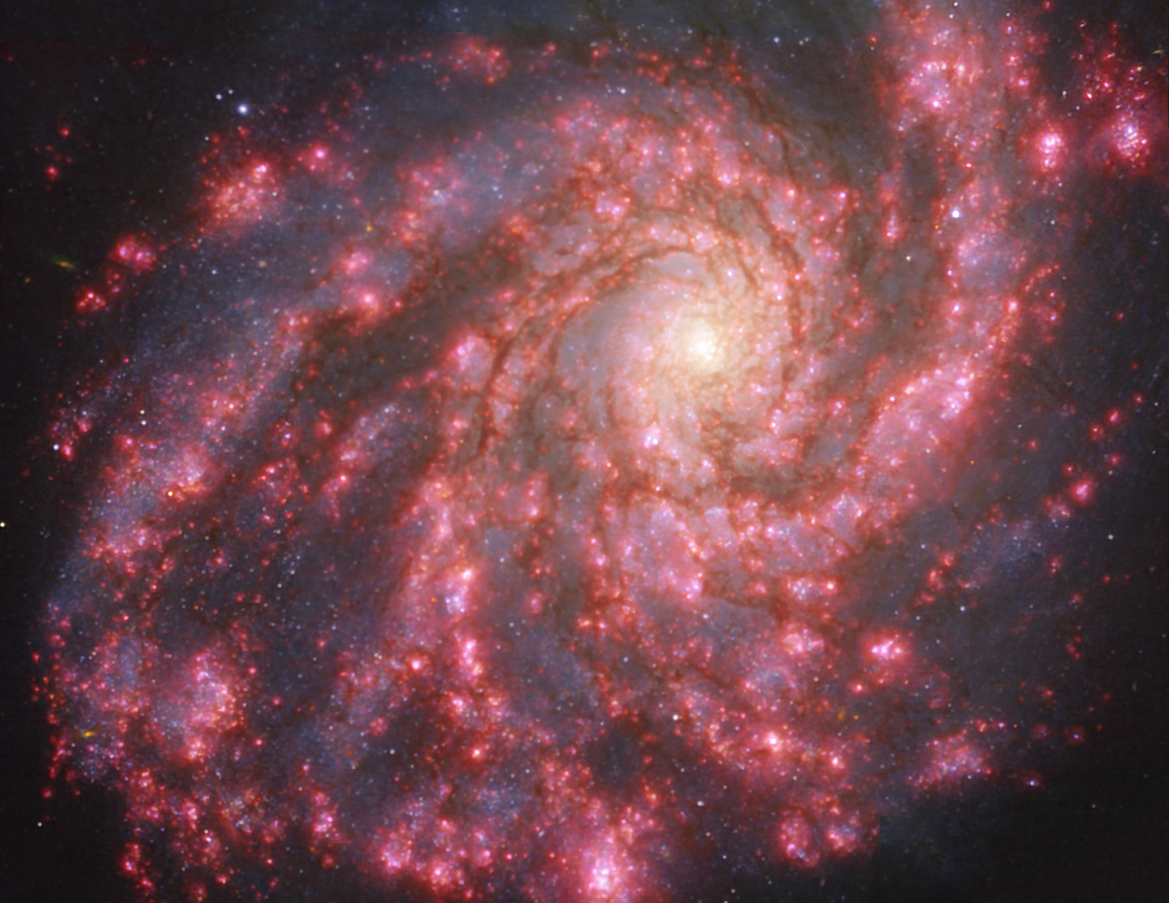

Warm gas clouds and stars in NGC 4254 mapped with MUSE on ESO’s VLT

This image of the nearby galaxy NGC 4254 was taken with the Multi-Unit Spectroscopic Explorer (MUSE) on ESO’s Very Large Telescope (VLT). The bright reddish glows map warm clouds of hydrogen (Hα), marking the presence of newly born stars, while the bluish regions (a combination of green, red and infrared filters) reveal the distribution of slightly older stars.

NGC 4254 is a grand-design spiral galaxy located approximately 45 million light-years from Earth in the constellation Coma Berenices.

The images were taken as part of the Physics at High Angular resolution in Nearby GalaxieS (PHANGS) project, which is making high-resolution observations of nearby galaxies with telescopes operating across the electromagnetic spectrum.

Credit: ESO/PHANGS